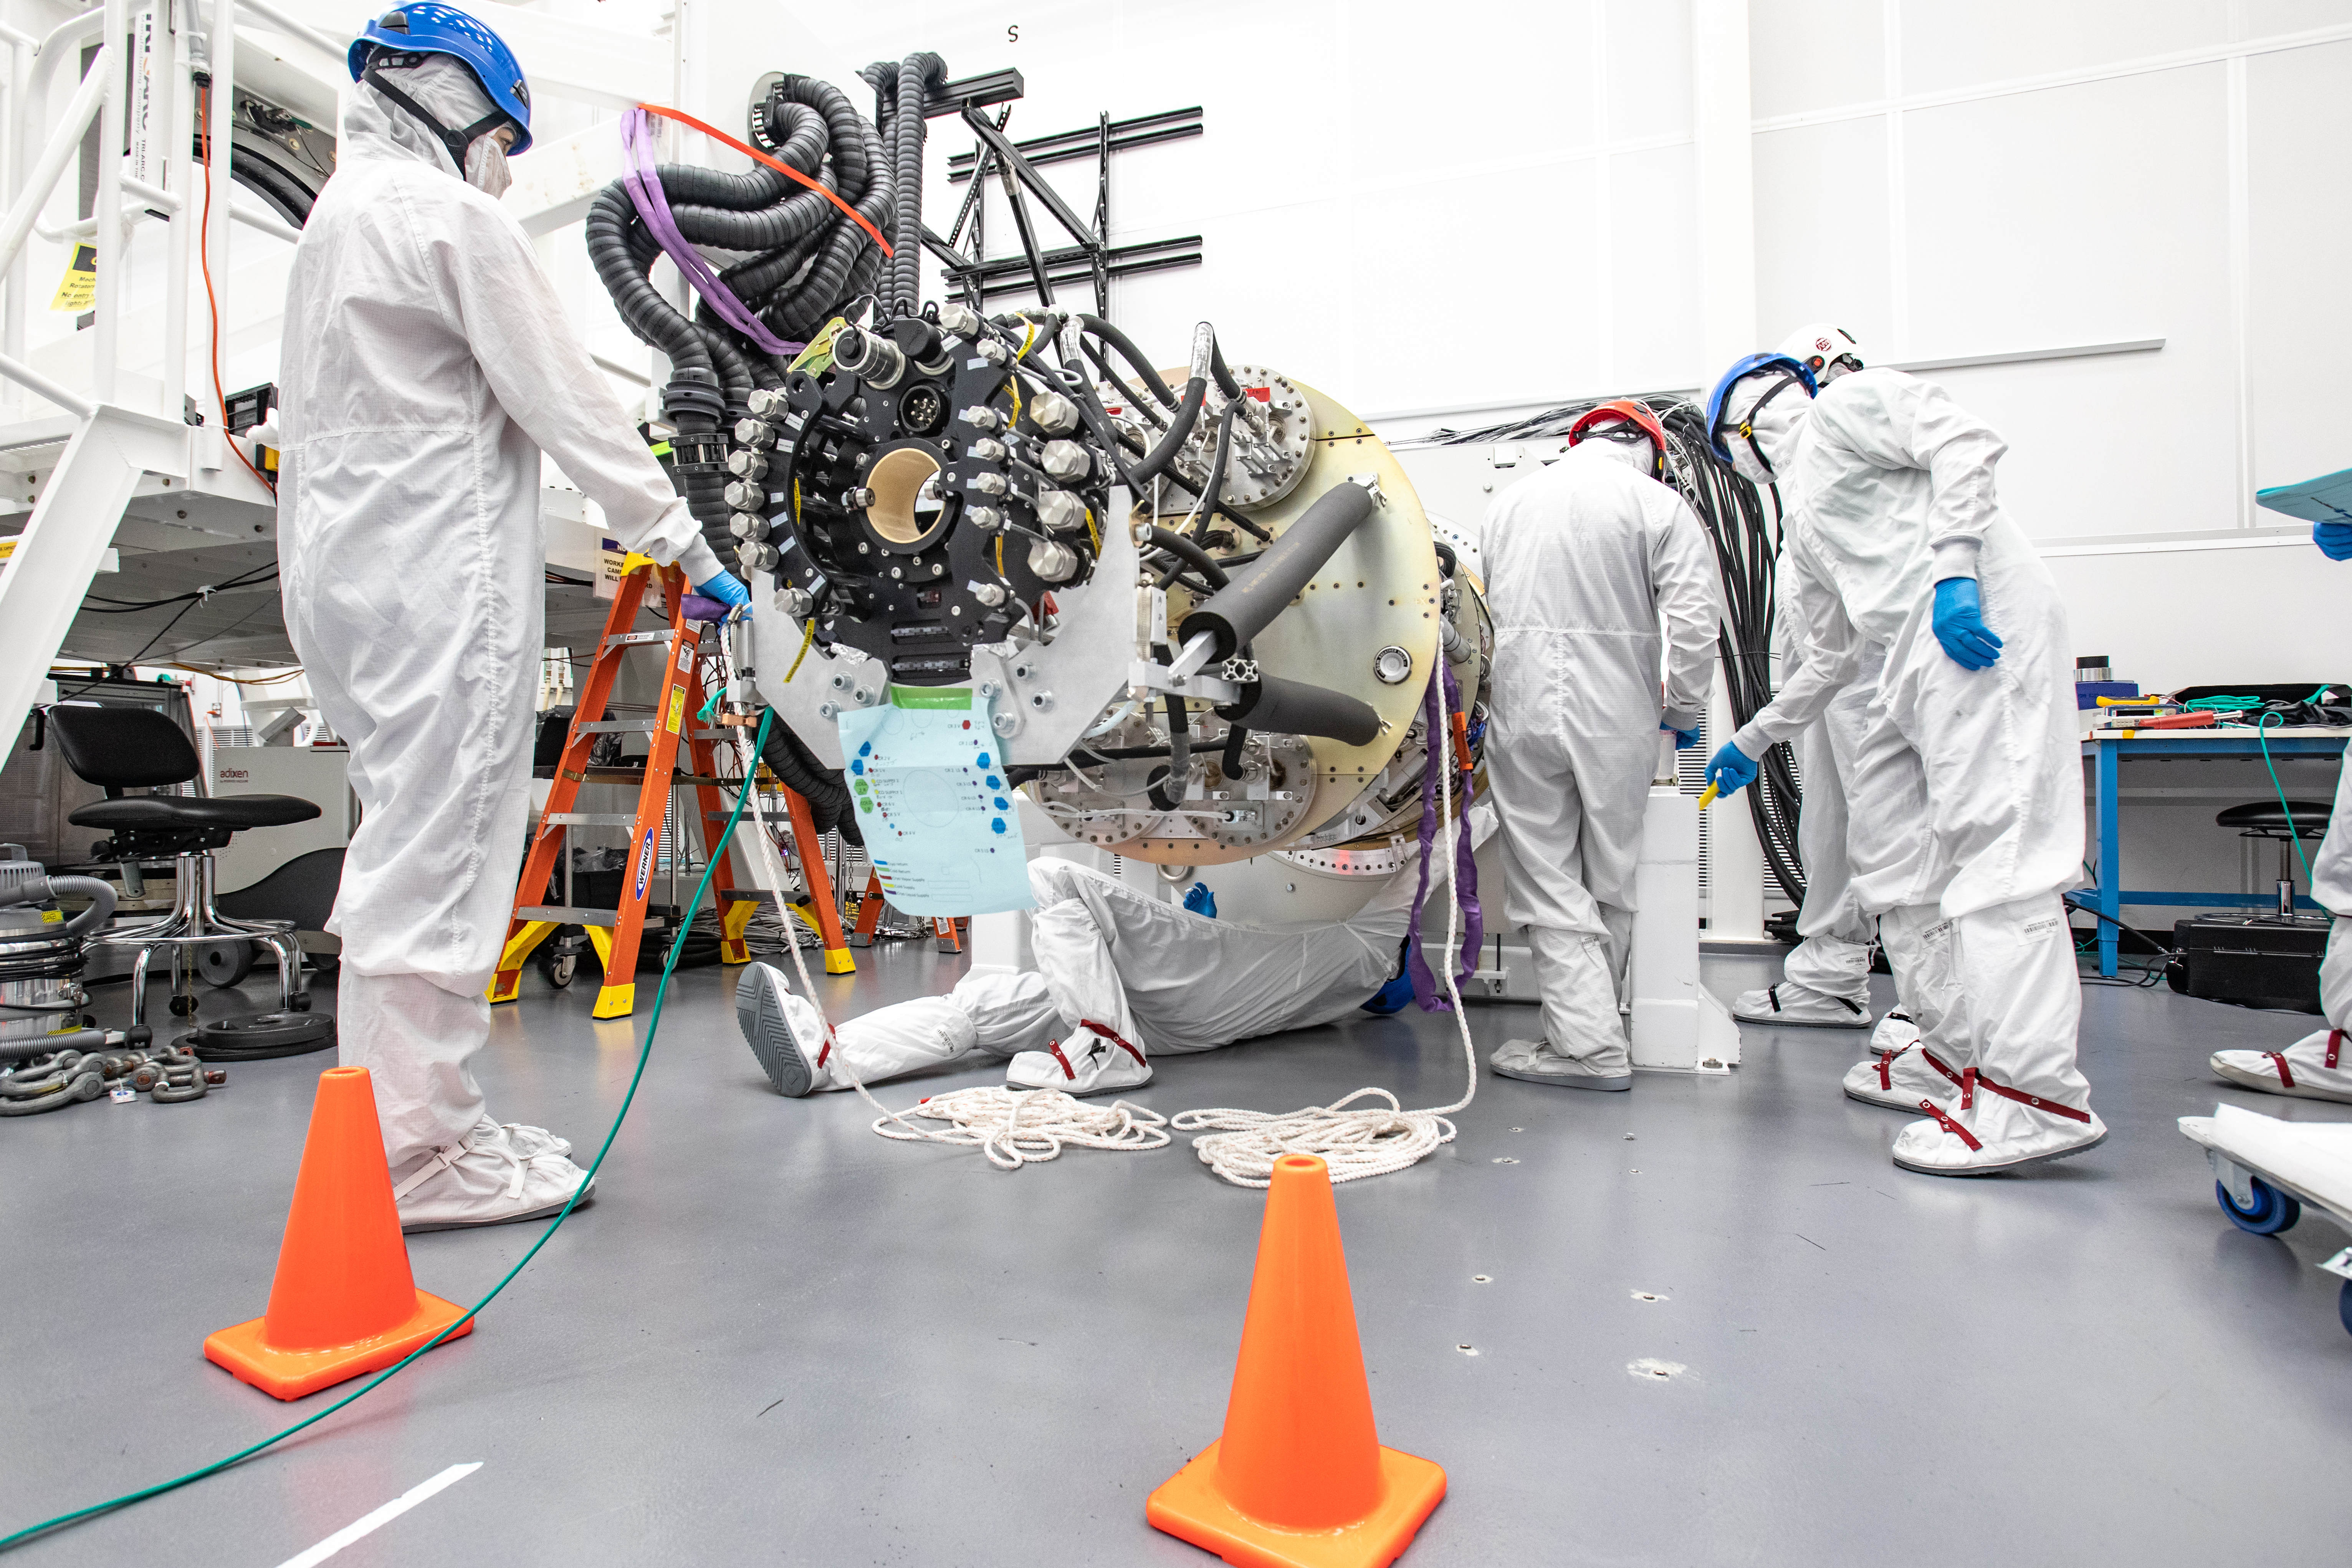

LSST Cryostat to Camera Body Lift

The LSST camera team successfully installed the cryostat to the camera body on April 8.

Credit: Jacqueline Ramseyer Orrell/SLAC National Accelerator Laboratory